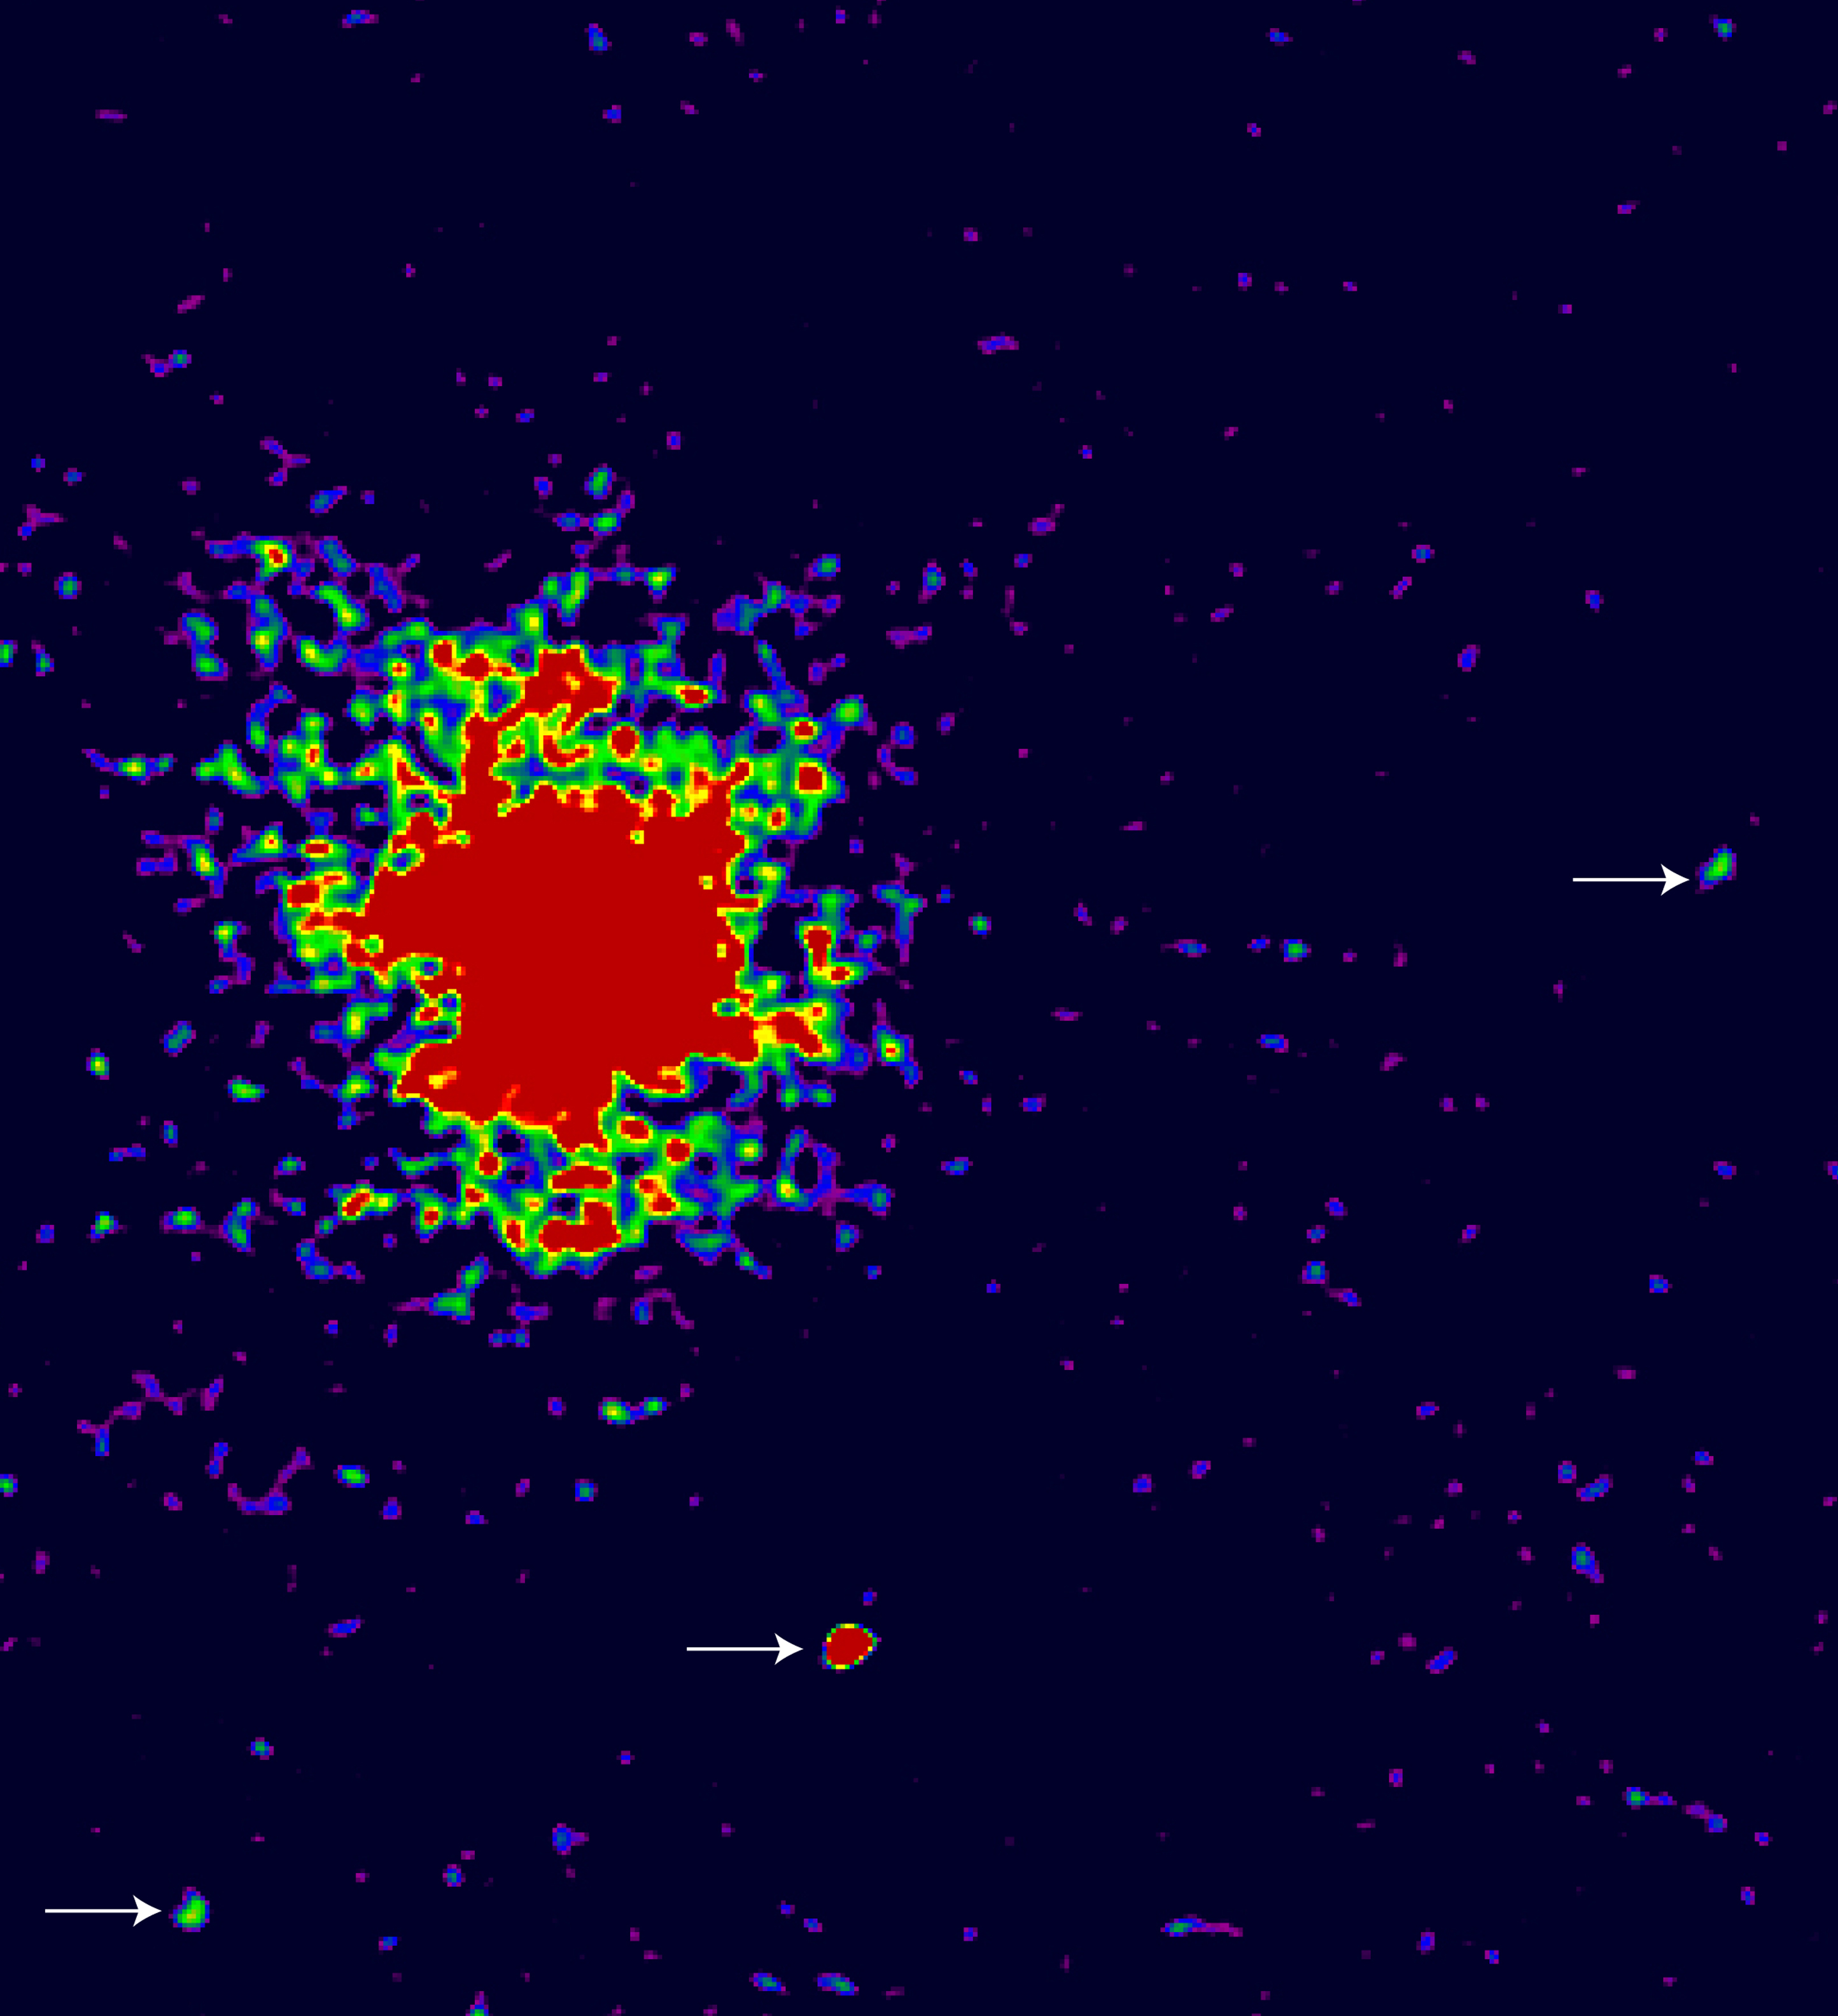

Radio-weak quasar J2233-606 (narrow band)

The image represents emission from the field around the radio-weak quasar J2233-606 in the Hubble Deep Field South (HDF-S) at a wavelength that corresponds to Lyman-alpha emission at the redshift (z = 2.2) of the quasar. Three Lyman-alpha candidate companions are indicated with arrows. Note also the extended nebulosity around the quasar.

Credit: ESO